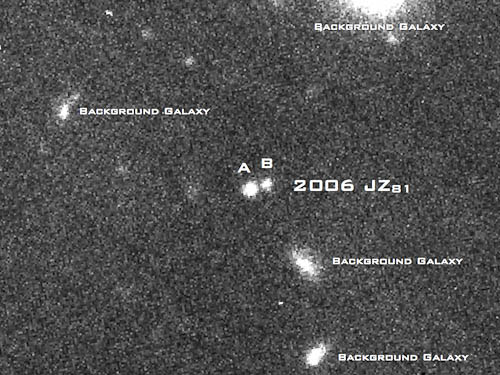

Original GMOS observation of the trans-Neptunian binary system

Original GMOS observation in the r band clearly shows both members of the trans-Neptunian binary system 2006 JZ81.

Credit: International Gemini Observatory/NOIRLab/NSF/AURA